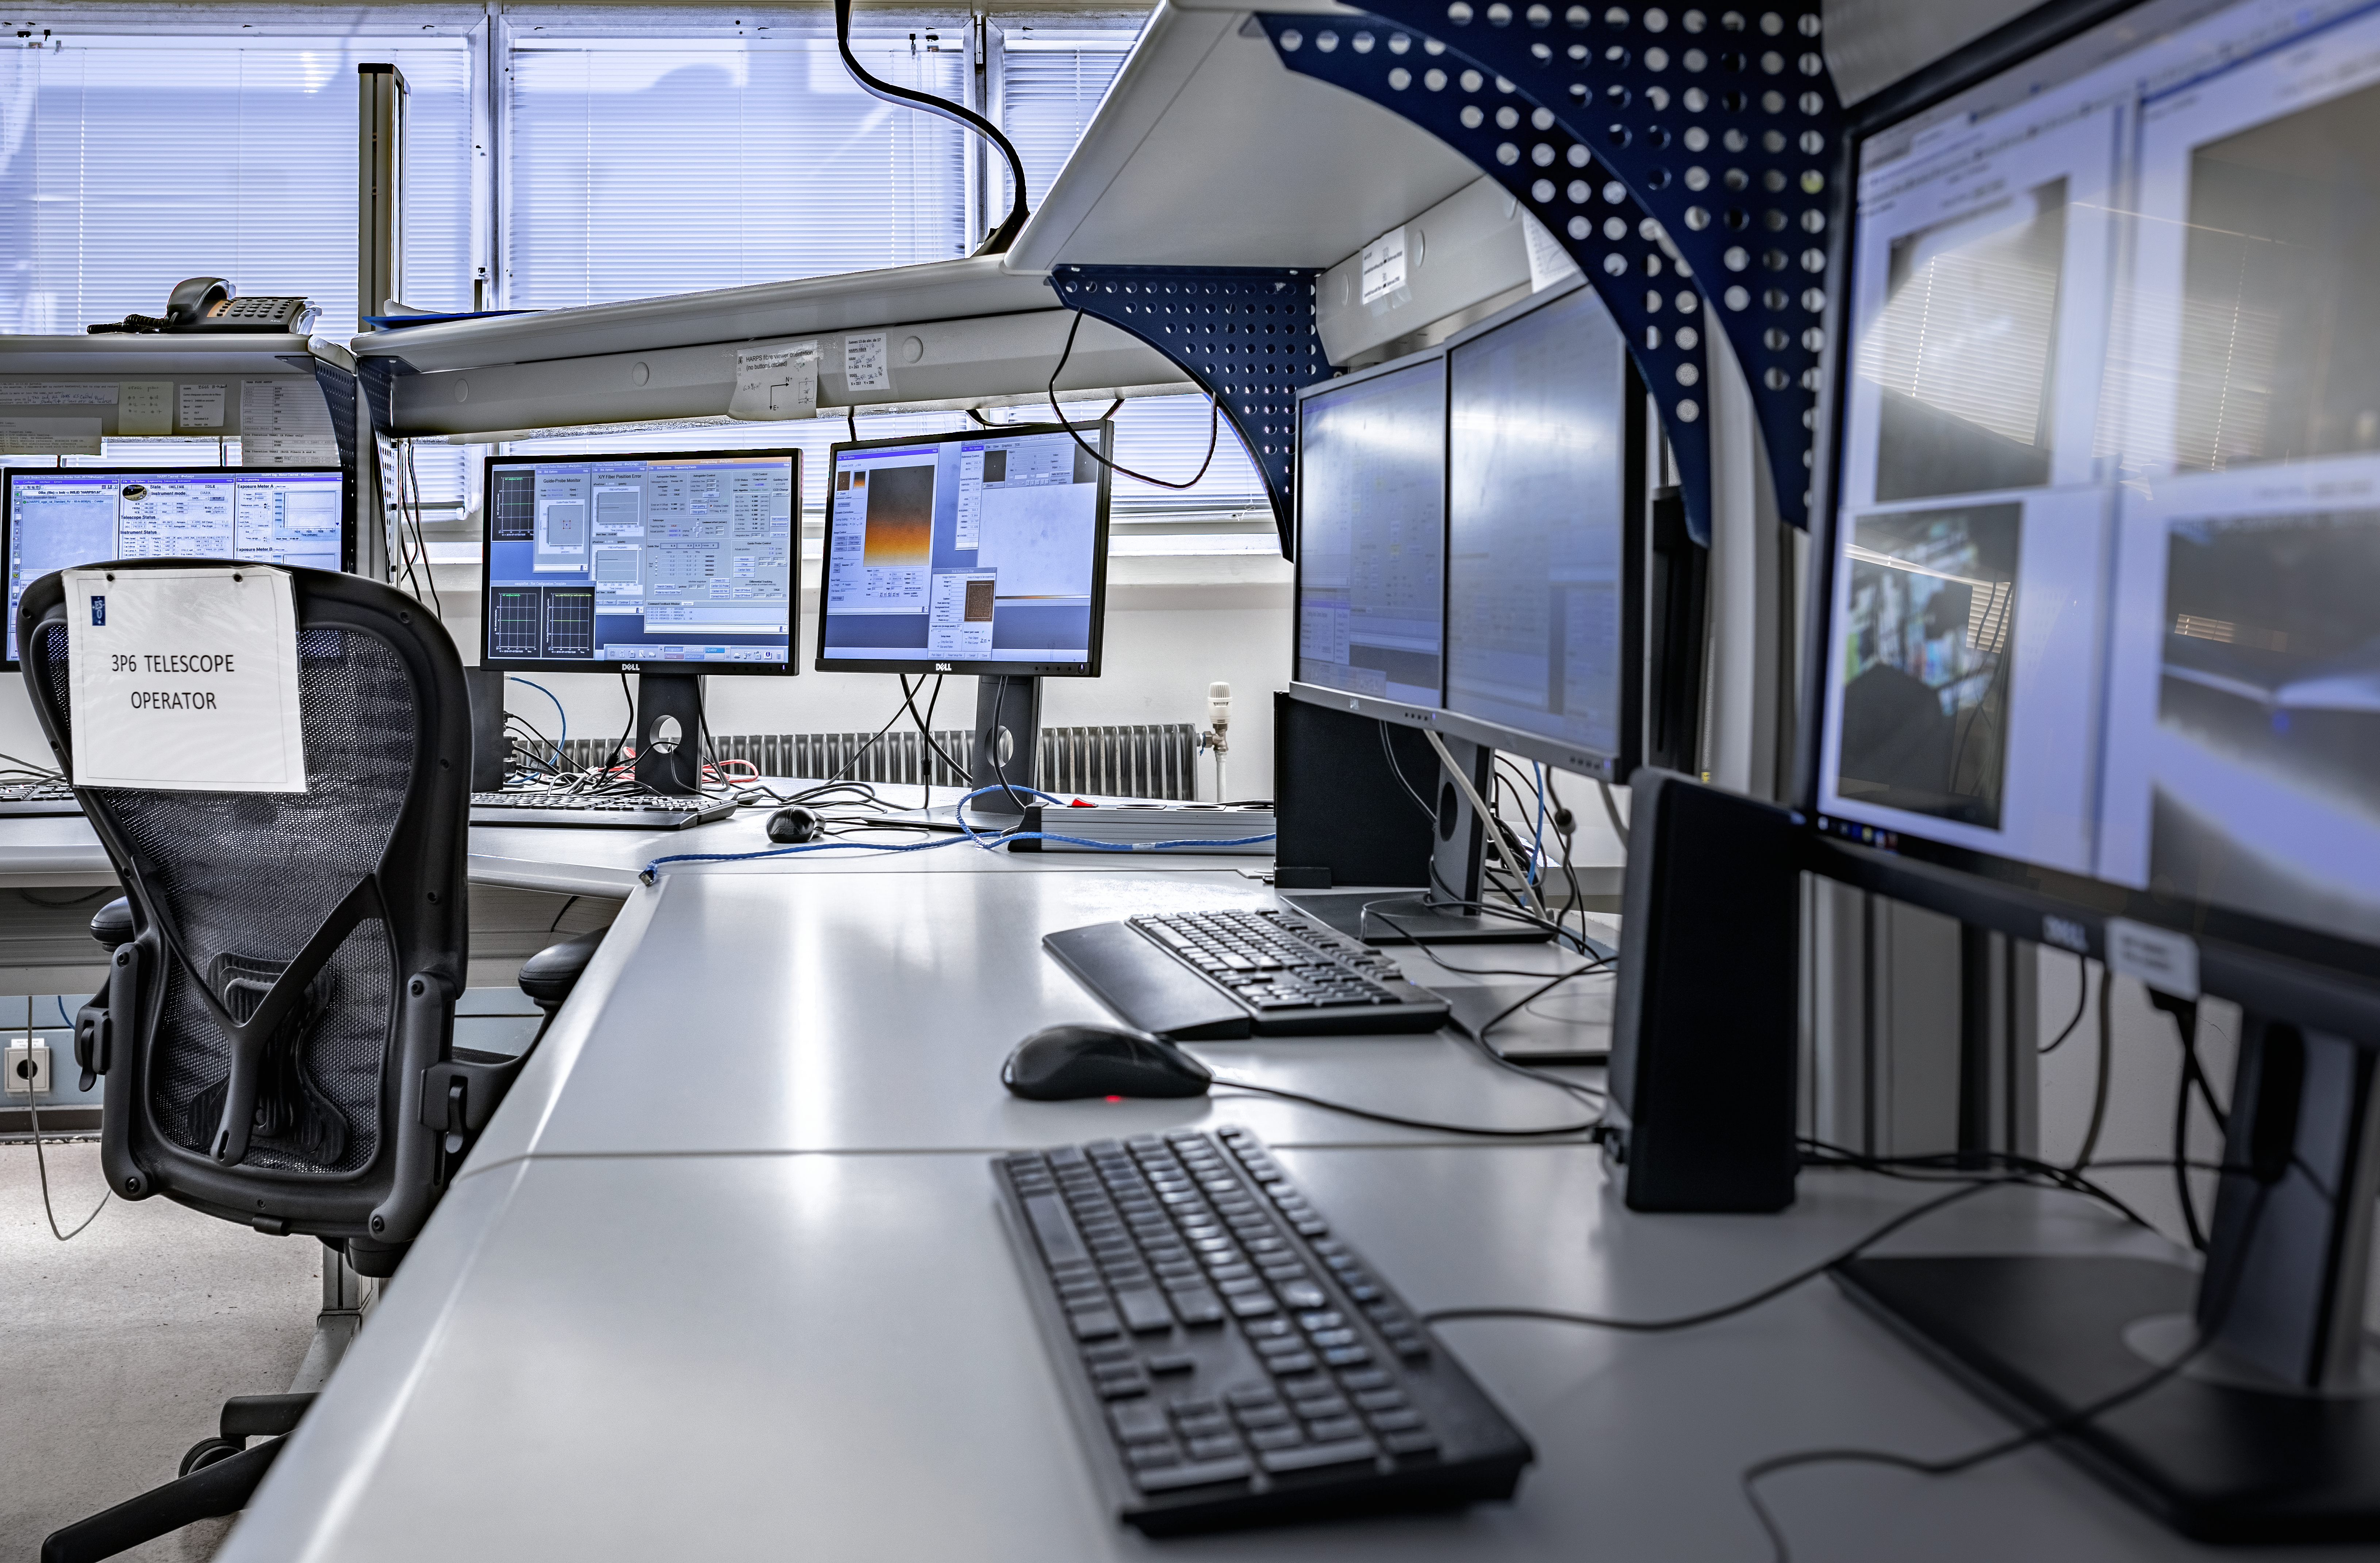

Telescope operation room, Paranal

Desks at the 3.6 telescope operation room at the La Silla facility.

Credit: ESO/M. Zamani